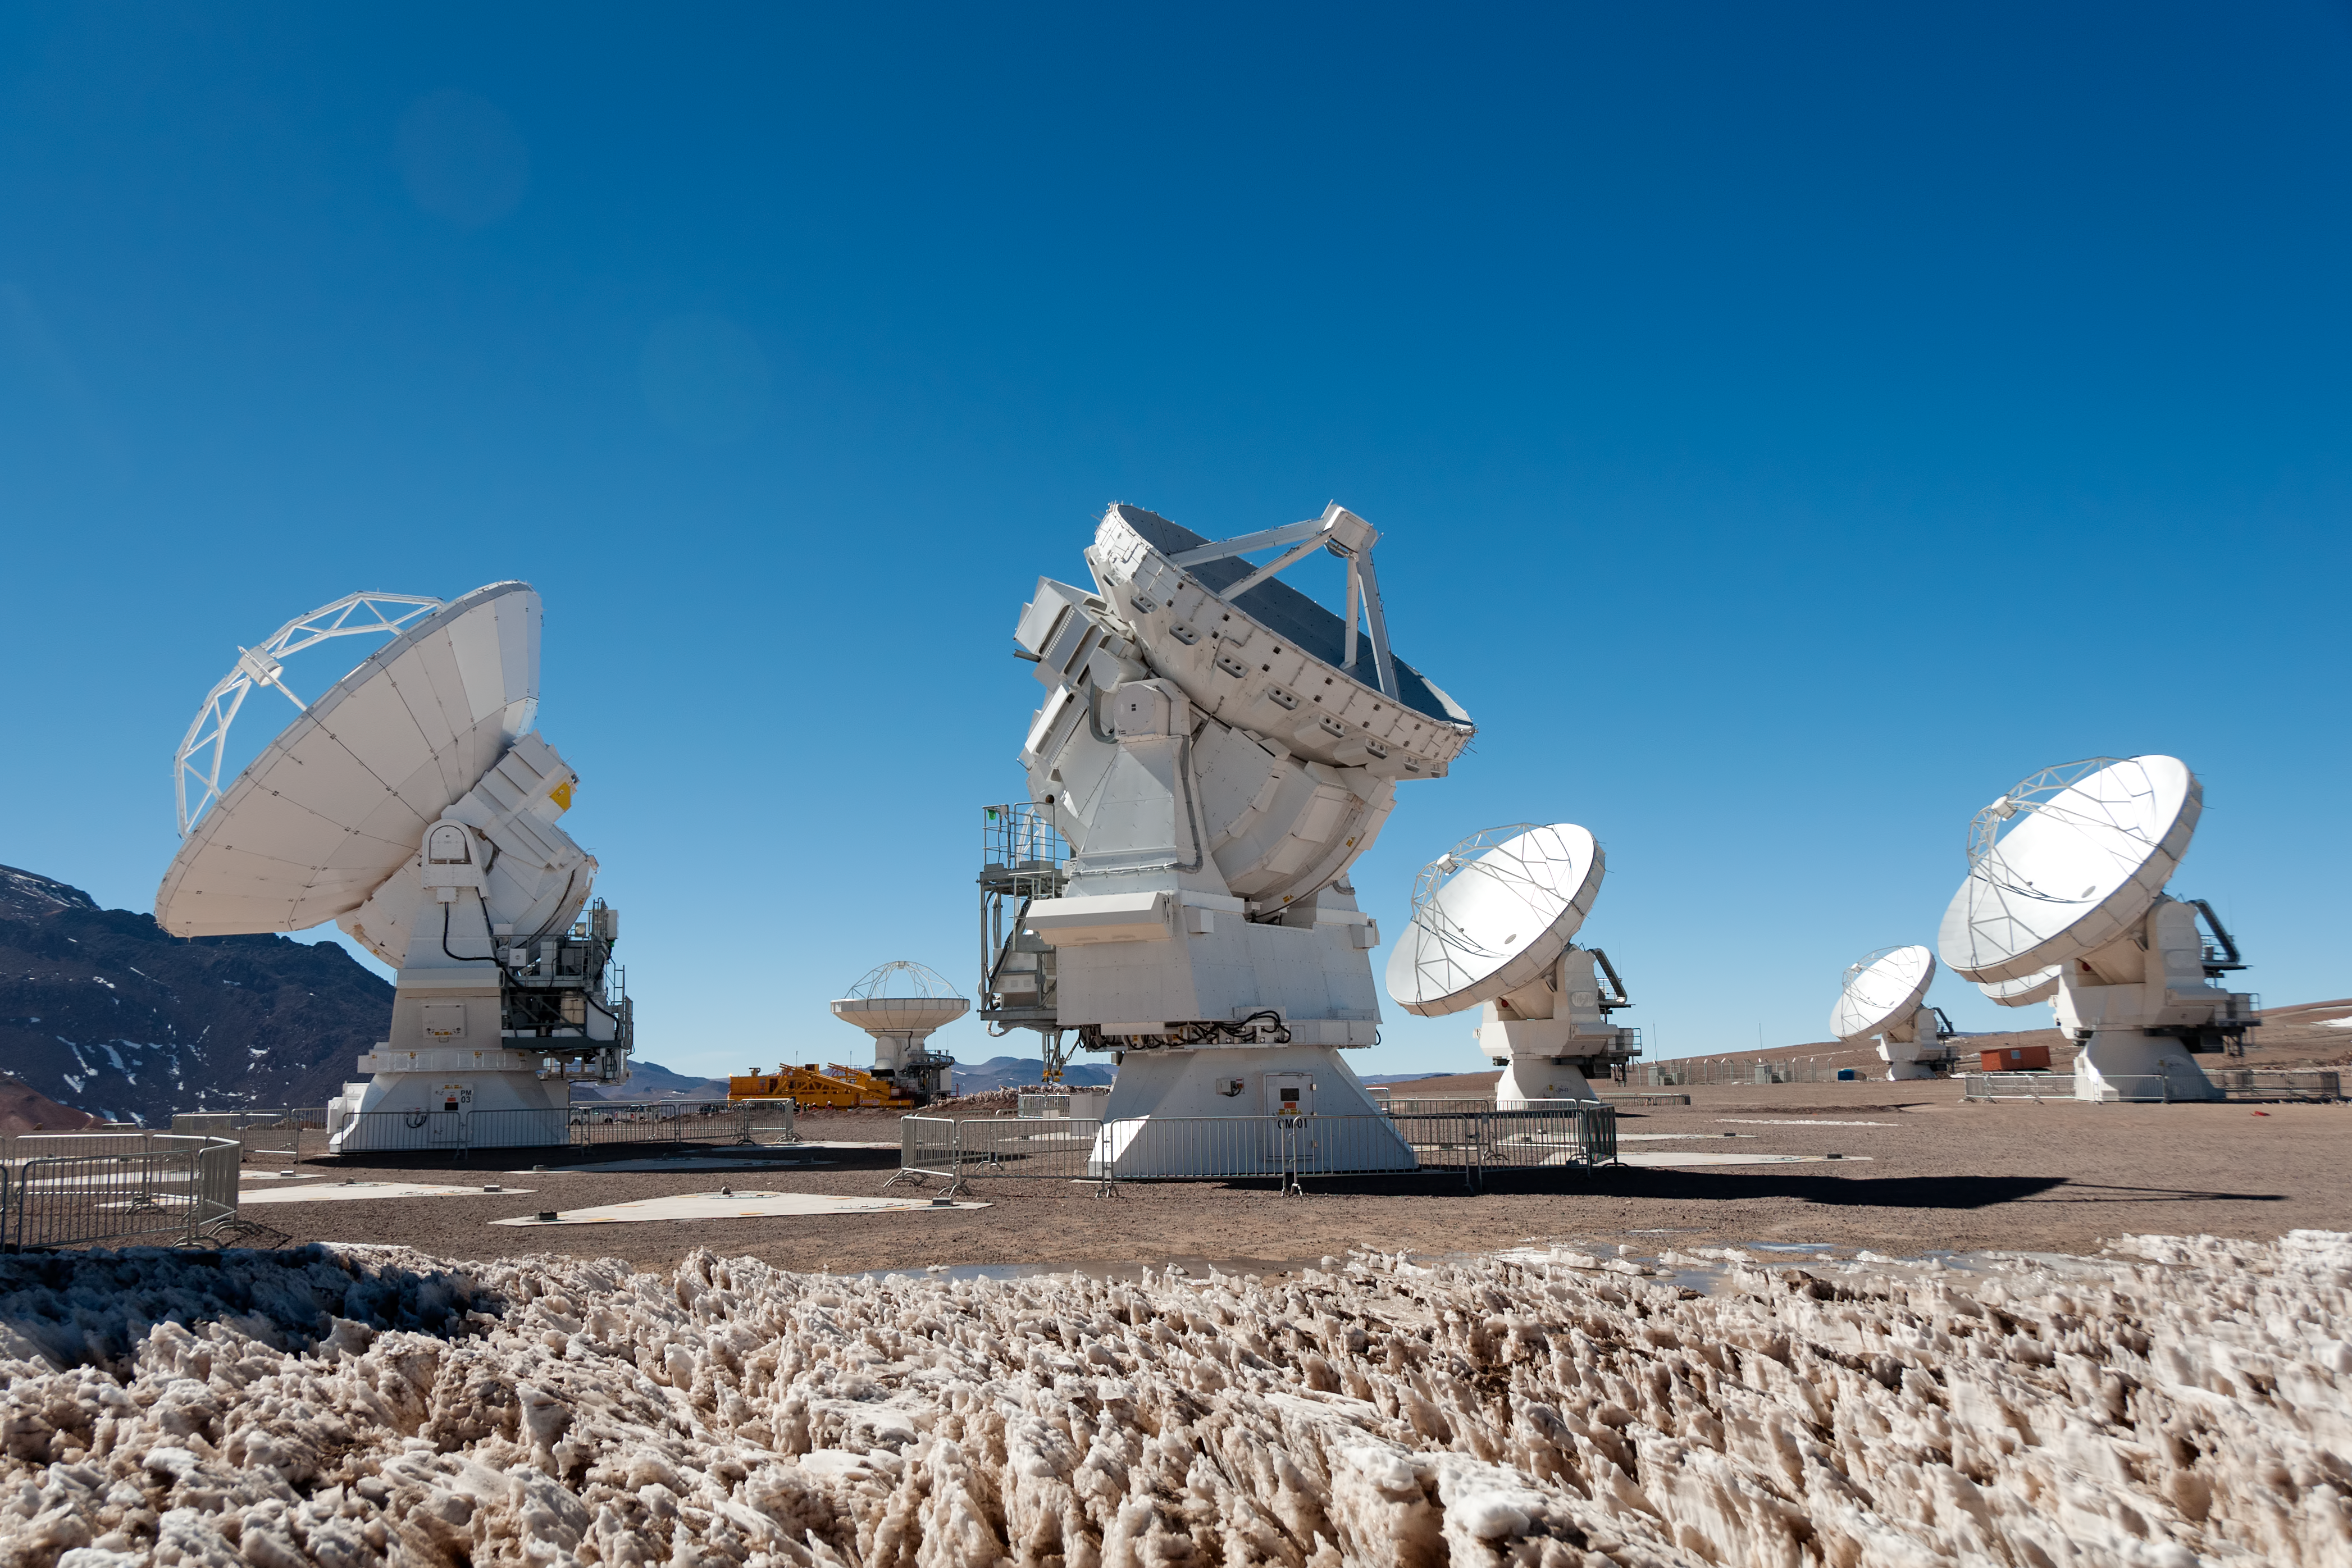

First 7-metre ALMA antenna arrives at Chajnantor

The first of twelve 7-metre diameter ALMA antennas has just been transported on 24 August 2011 to the 5000-metre-high Chajnantor plateau, where the Atacama Large Millimeter/submillimeter Array (ALMA) is under construction. ALMA is a giant radio telescope composed of an array of fifty 12-metre antennas, as well as a smaller array known as the Atacama Compact Array (ACA). This will have a total of four 12-metre antennas and the twelve 7-metre dishes.

The four 12-metre ACA antennas have already been moved up to the high plateau, but this is the first of the smaller 7-metre dishes — which put the “compact” into Atacama Compact Array — to reach Chajnantor. It is seen in the centre of this photograph, surrounded by some of the other ALMA antennas. Penitentes ice formations are seen in the foreground.

The larger 12-metre antennas of the main array cannot be placed closer than 15 metres apart as they would otherwise bump into each other. This minimum separation between antennas governs the maximum scale of the features that they can detect in the sky. This means that the main array cannot observe the broadest features of extended objects such as giant clouds of molecular gas in the Milky Way, or nearby galaxies. The ACA is specifically designed to help ALMA make better observations of these extended objects. Its smaller 7-metre antennas can be placed closer together, making them better able to measure the broader structures that the main array misses.

ALMA, an international astronomy facility, is a partnership of Europe, North America and East Asia in cooperation with the Republic of Chile. ALMA construction and operations are led on behalf of Europe by ESO, on behalf of North America by the National Radio Astronomy Observatory (NRAO), and on behalf of East Asia by the National Astronomical Observatory of Japan (NAOJ). The Joint ALMA Observatory (JAO) provides the unified leadership and management of the construction, commissioning and operation of ALMA.

All of the ACA antennas are being provided by Japan through a contract with MELCO (Mitsubishi Electric Corporation). ALMA will also have 25 12-metre antennas provided by ESO, and 25 by NRAO.

Credit: ALMA (ESO/NAOJ/NRAO), W. Garnier (ALMA)